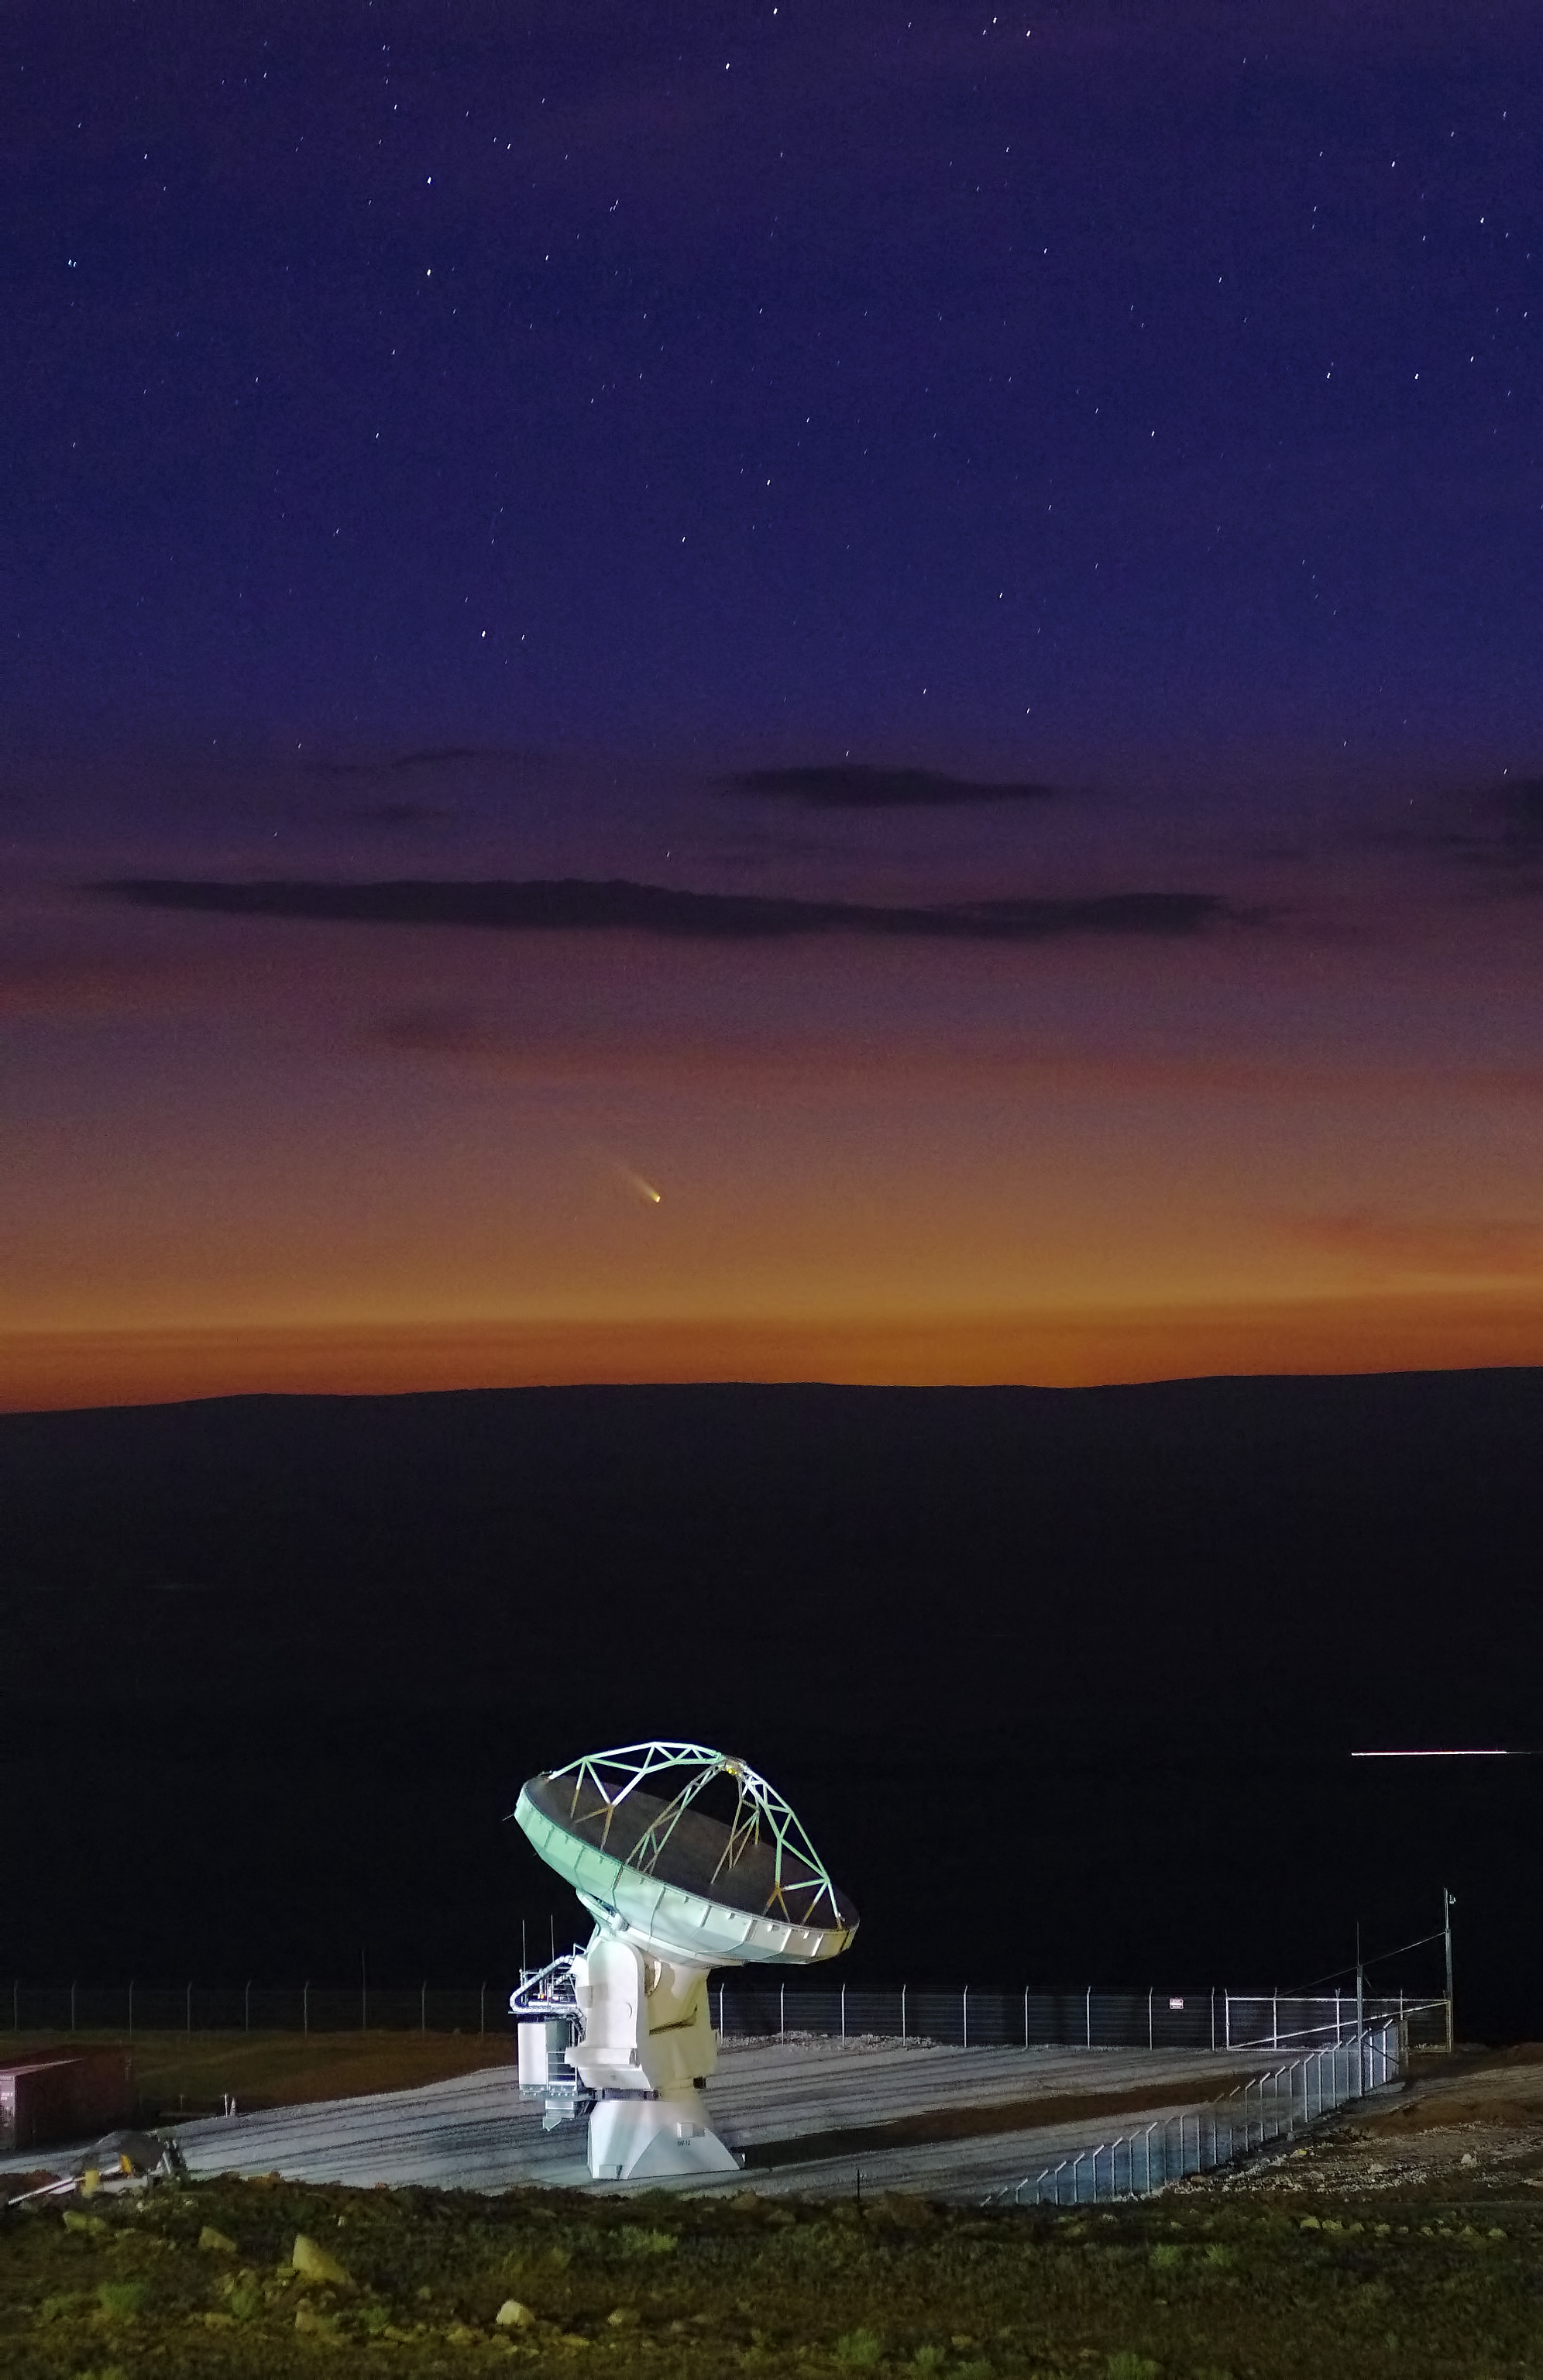

It's lonely at the top

The ALMA VertexRSI prototype antennae on the Antenna Test Facility (ATF) site at the NRAO Very Large Array (VLA) site near Socorro (New Mexico, USA).

Credit: ALMA (ESO/NAOJ/NRAO)